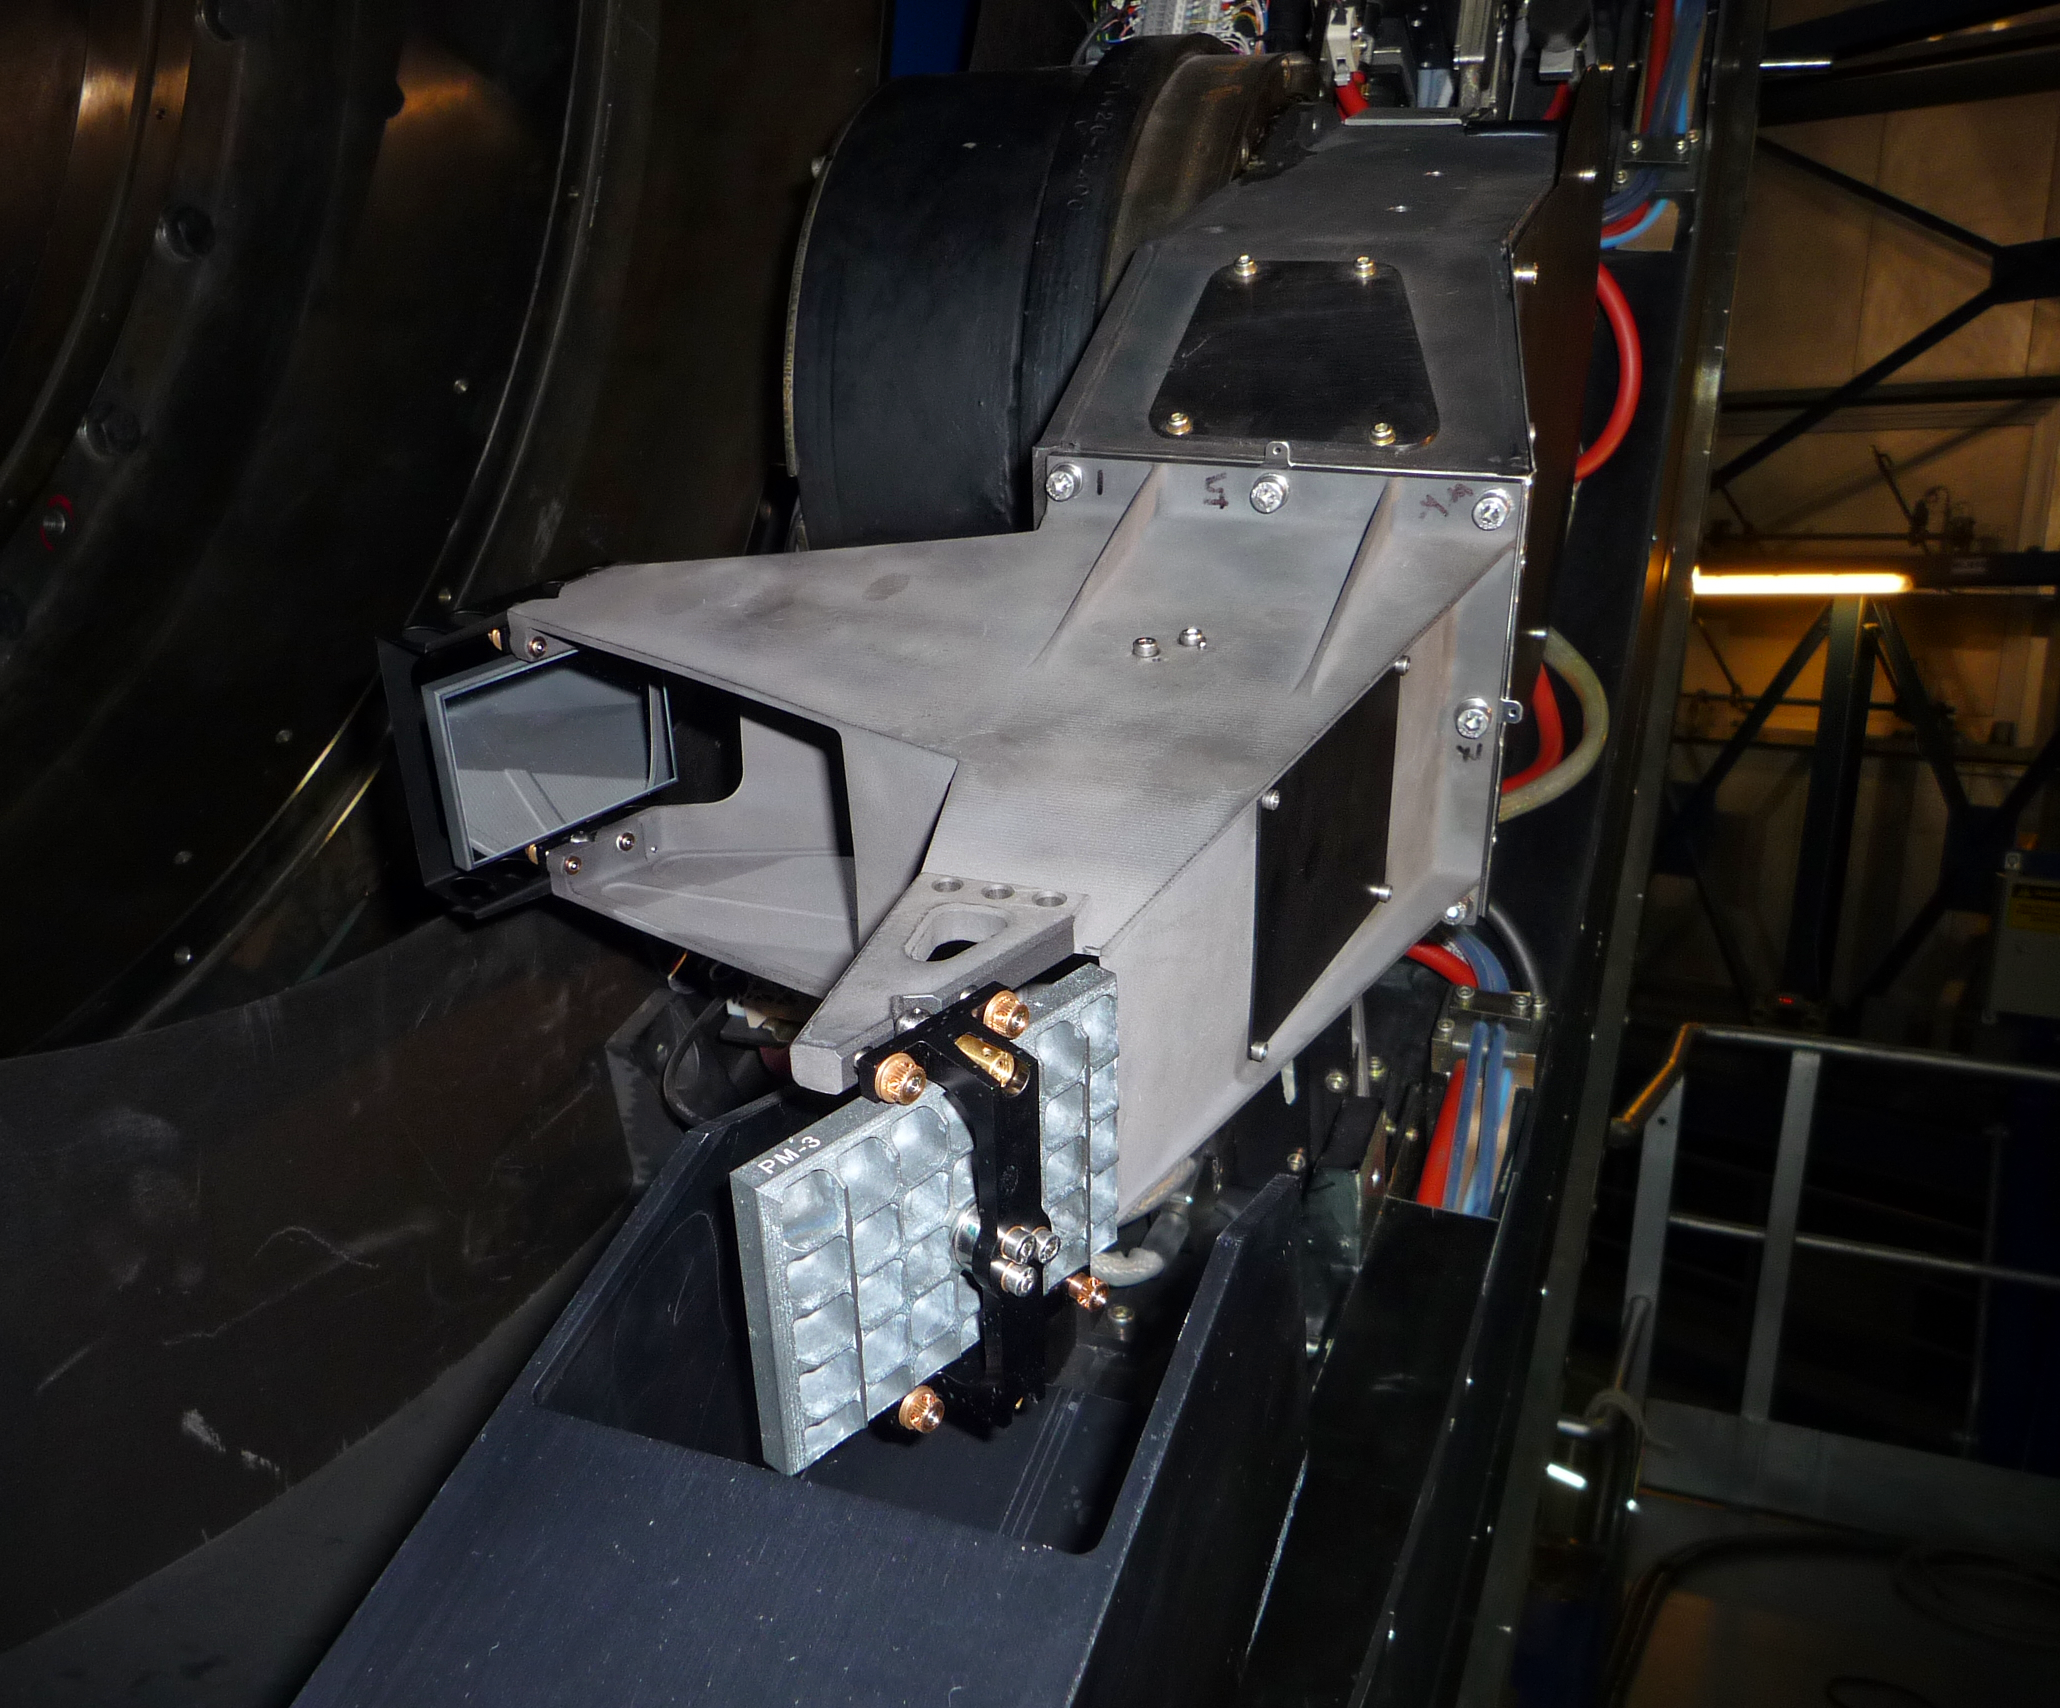

New VLT component created using 3D printing

ESO has utilised the innovative technology of 3D printing to manufacture moulds for the casting of two new components required for the MUSE instrument on ESO's Very Large Telescope (VLT) in Chile. This technique offers great promise in the manufacture of complex custom items, which are often needed in astronomical instrumentation, delivering the components more quickly and cheaply and with greater flexibility. The component, the structural body of a new sensor arm, appears in the centre of the picture and is the mounting point for three mirrors.

Credit: ESO